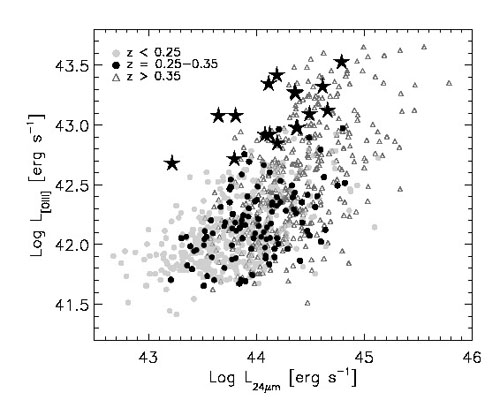

[OIII] emission versus the mid-IR luminosity as measured by the WISE satellite

[OIII] emission versus the mid-IR luminosity as measured by the WISE satellite. The [OIII] fluxes of the objects discovered (asterisks) are 5-50 times higher than expected when compared to normal quasars at the same redshift range (black dots). This is direct evidence that the nuclear activity has substantially decreased, and the NLR still reflects an earlier, much more active state.

Credit: International Gemini Observatory/NOIRLab/NSF/AURA